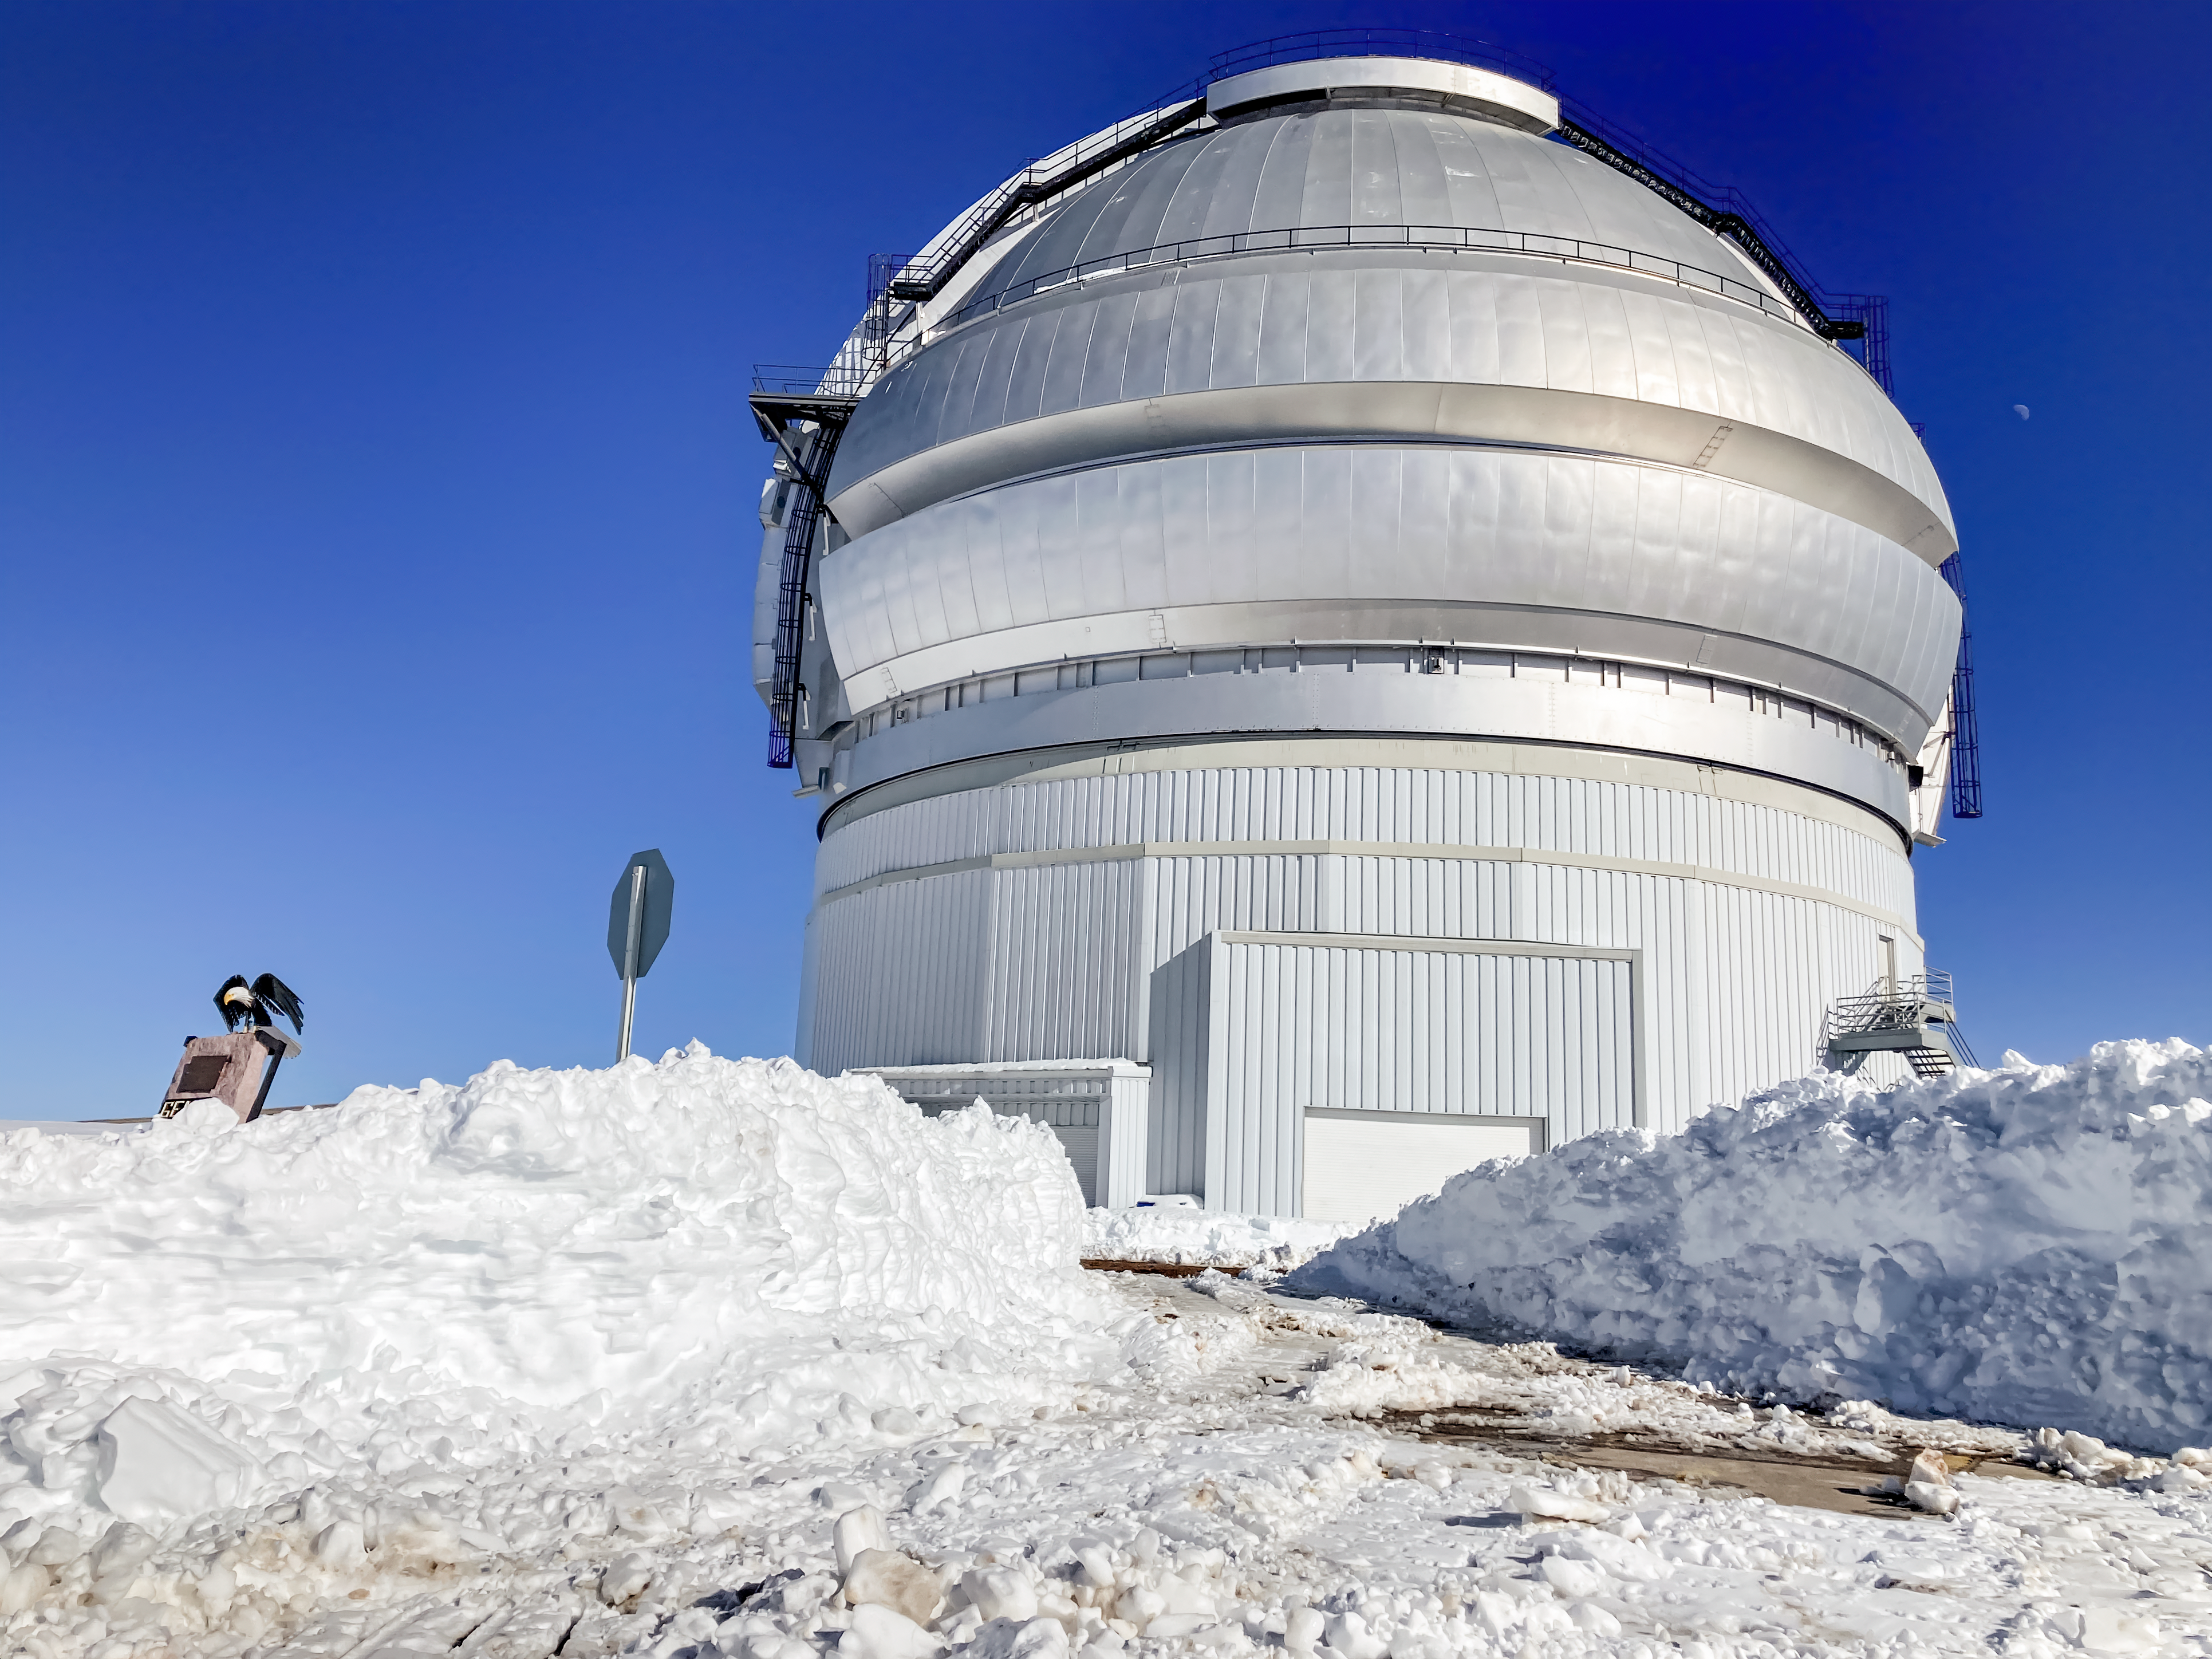

Snowy Gemini North

The Gemini North telescope immersed in a layer of snow near the summit of Maunakea in Hawai‘i.

Credit: International Gemini Observatory/NOIRLab/NSF/AURA